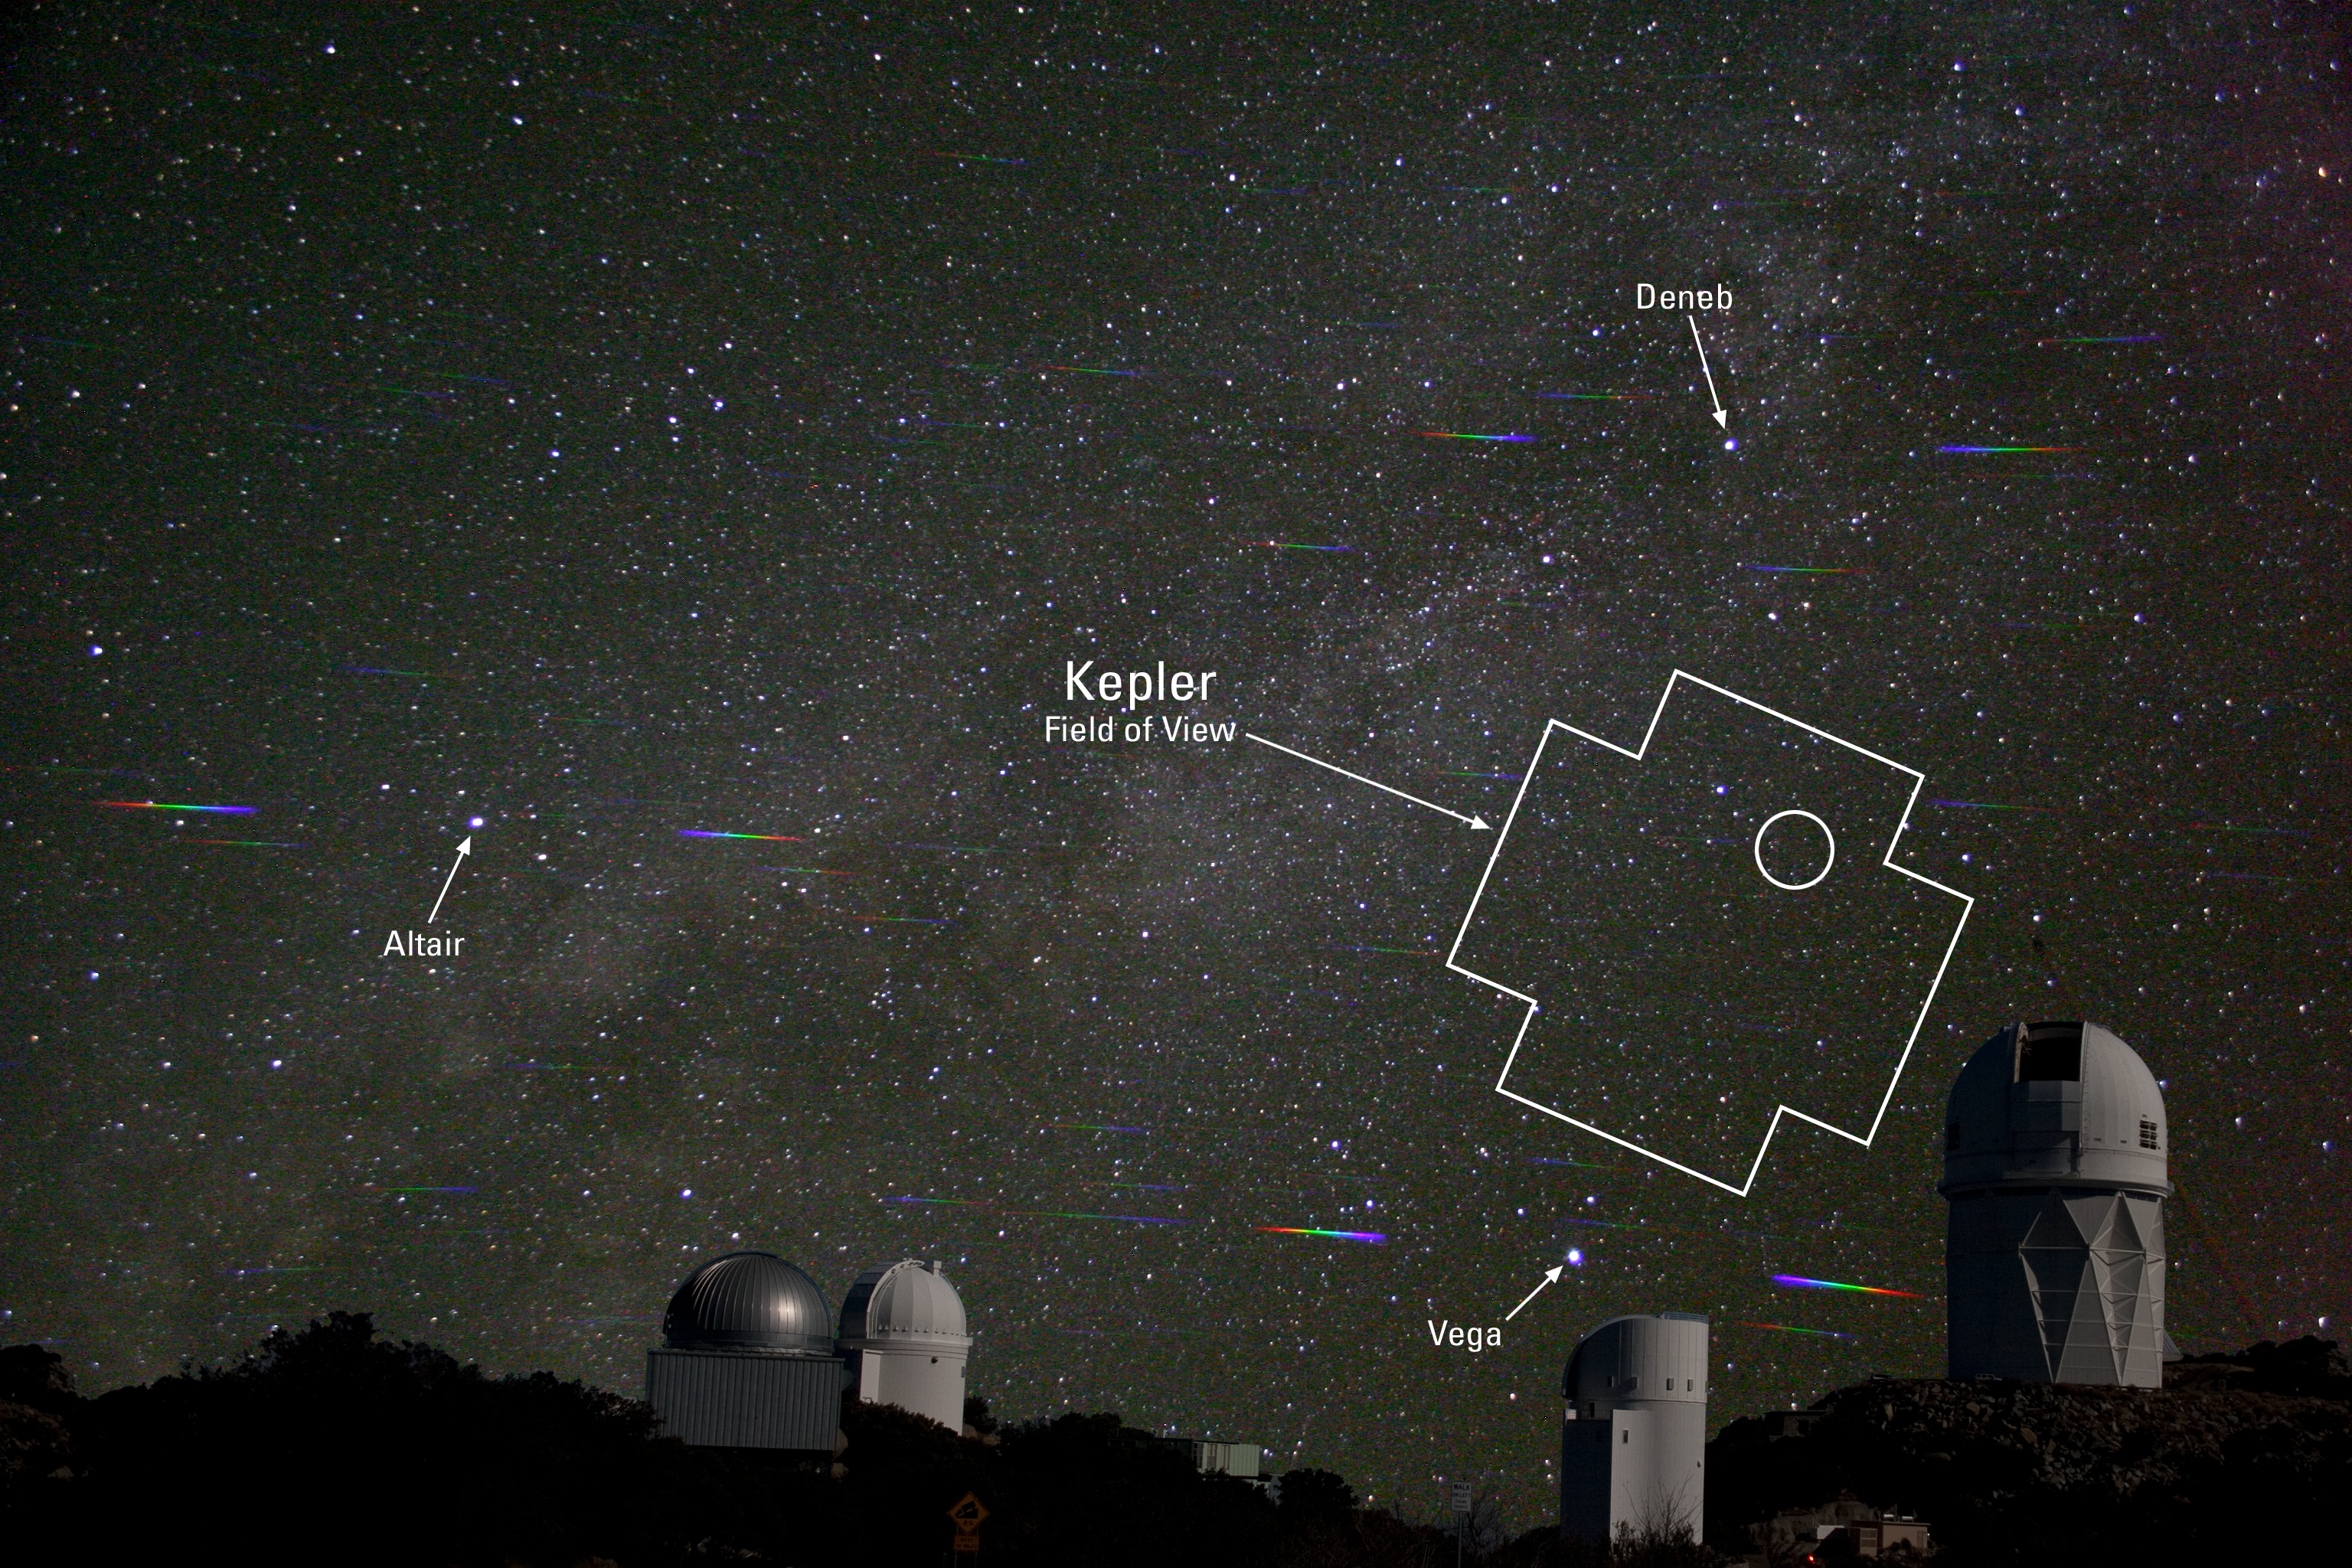

New Planet over Kitt Peak

This composite image taken at Kitt Peak National Observatory outlines the Kepler satellite field of view, and within it, a circle marks the location of the faintest Kepler Mission host star yet, a G8 dwarf star harboring a 1.12 Jupiter-size exoplanet in a 3.9 day orbit. (reported by Howell et al in the Astrophysical Journal, accepted for publication in October, 2010) Ground-based confirmation of this planet involved three different telescopes on Kitt Peak: the 2.1-meter, the 4-meter and the WIYN telescope. About the picture: The sky was photographed using a diffraction grating (Glaspey): spectra are visible on either side of the bright stars, the telescopes were imaged separately (Marenfeld) and later combined with the sky image. The sky image was taken with a Canon Digital Rebel using an 18 mm lens with a diffraction grating filter to create the spectra. The exposure was 122 sec at f/4.0 using ISO 1600.

Credit: J. Glaspey, P. Marenfeld & NOIRLab/NSF/AURA